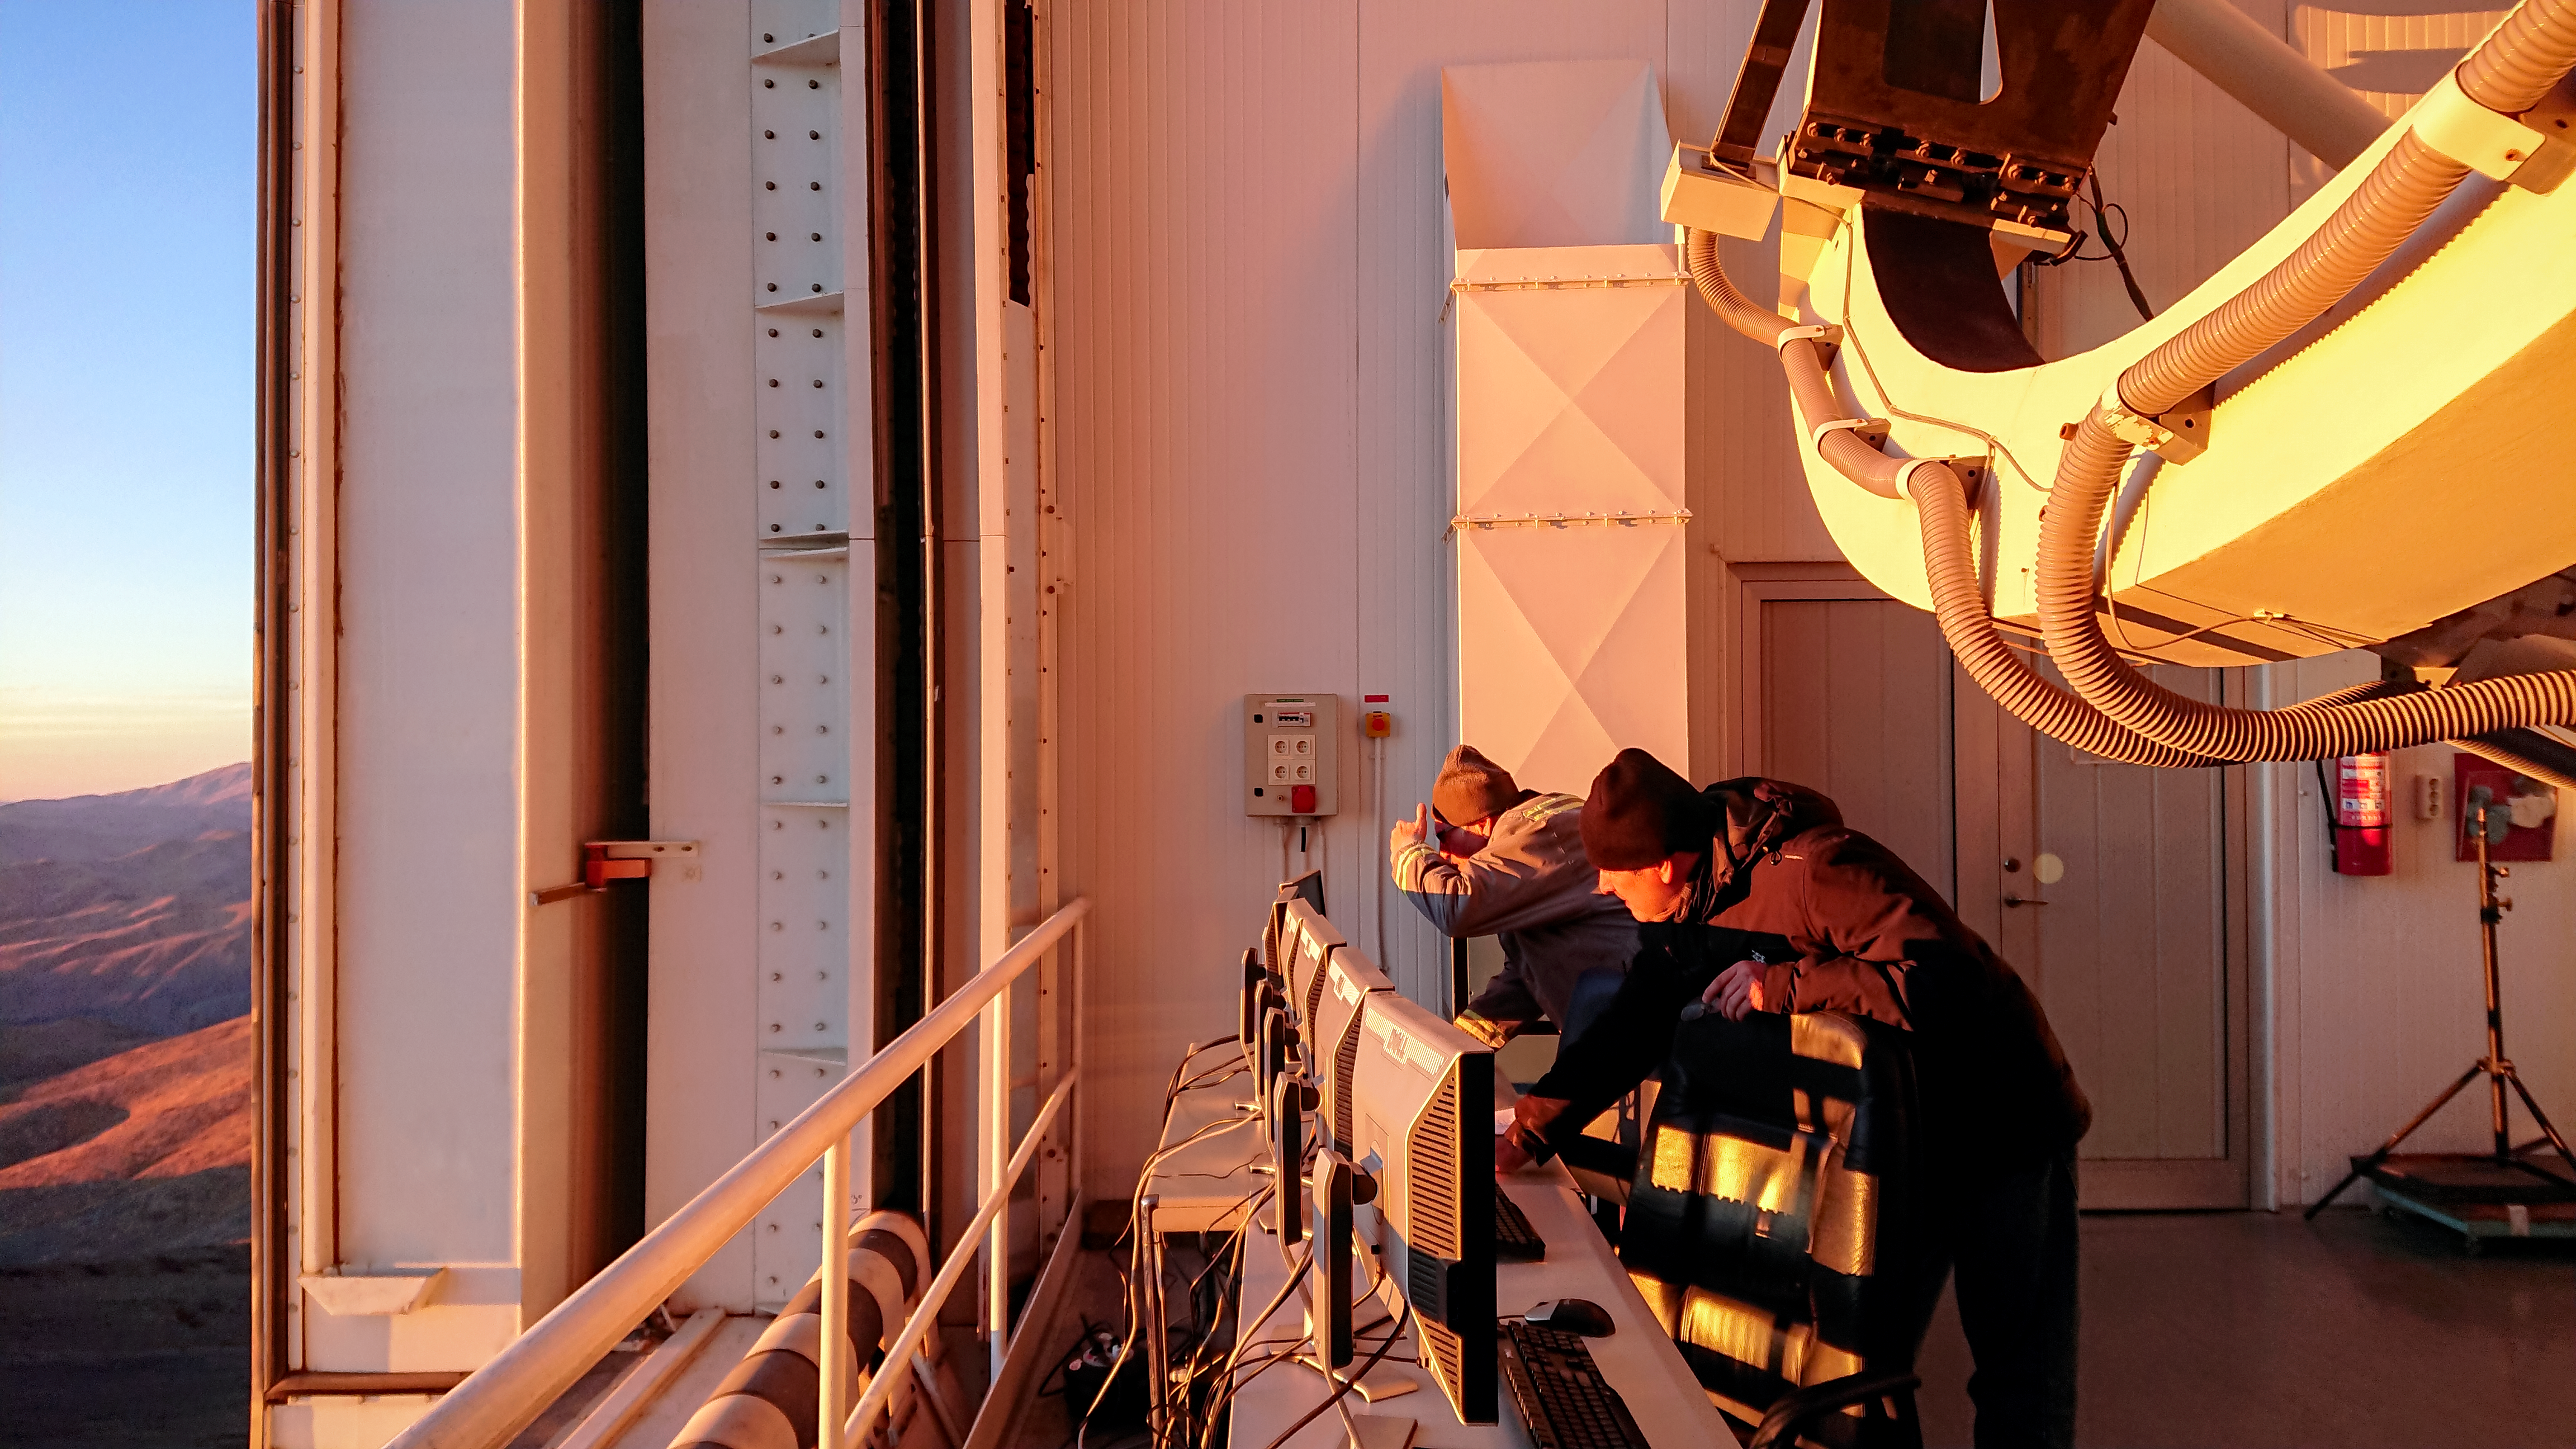

Solar Eclipse in La Silla 2019

Observing the Solar Eclipse at La Silla Observatory. ESO opened its doors to visitors to celebrate the momentous occasion that scientific teams observed with the La Silla facilities.

Credit: ESO/P. Sinclaire